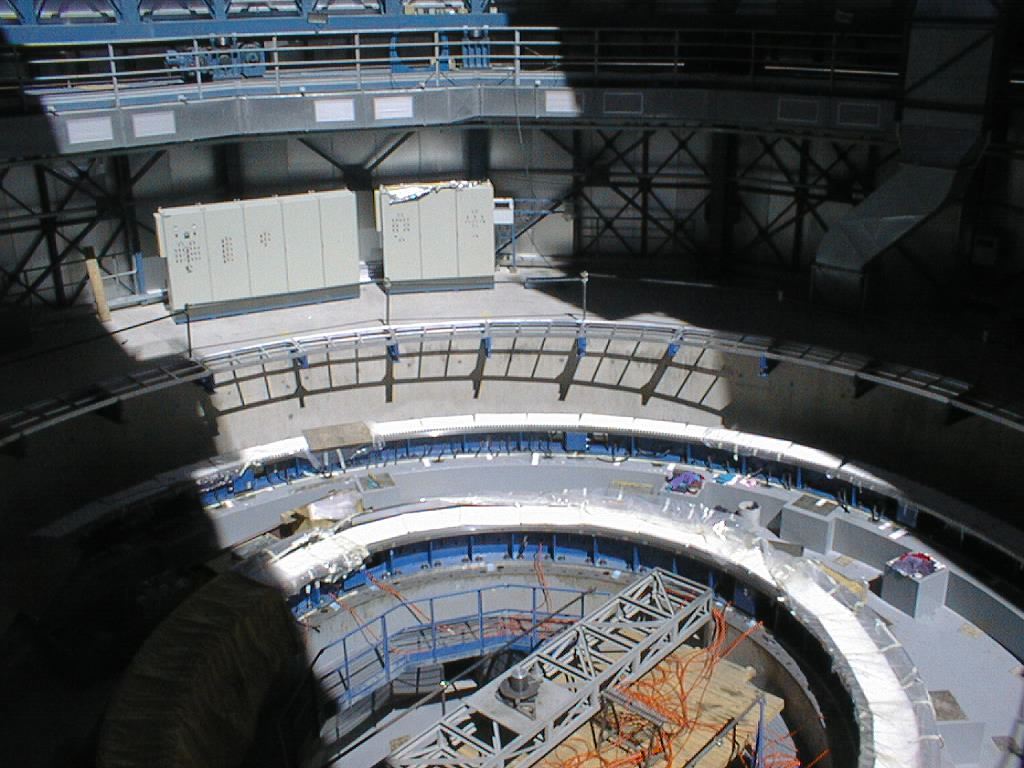

Construction work on the VLT UT4

View of the interior of the UT4 enclosure. The azimuth tracks are in place and ready to receive the mobile part of the telescope structure. (Photo obtained on December 15, 1998).

Credit: ESO